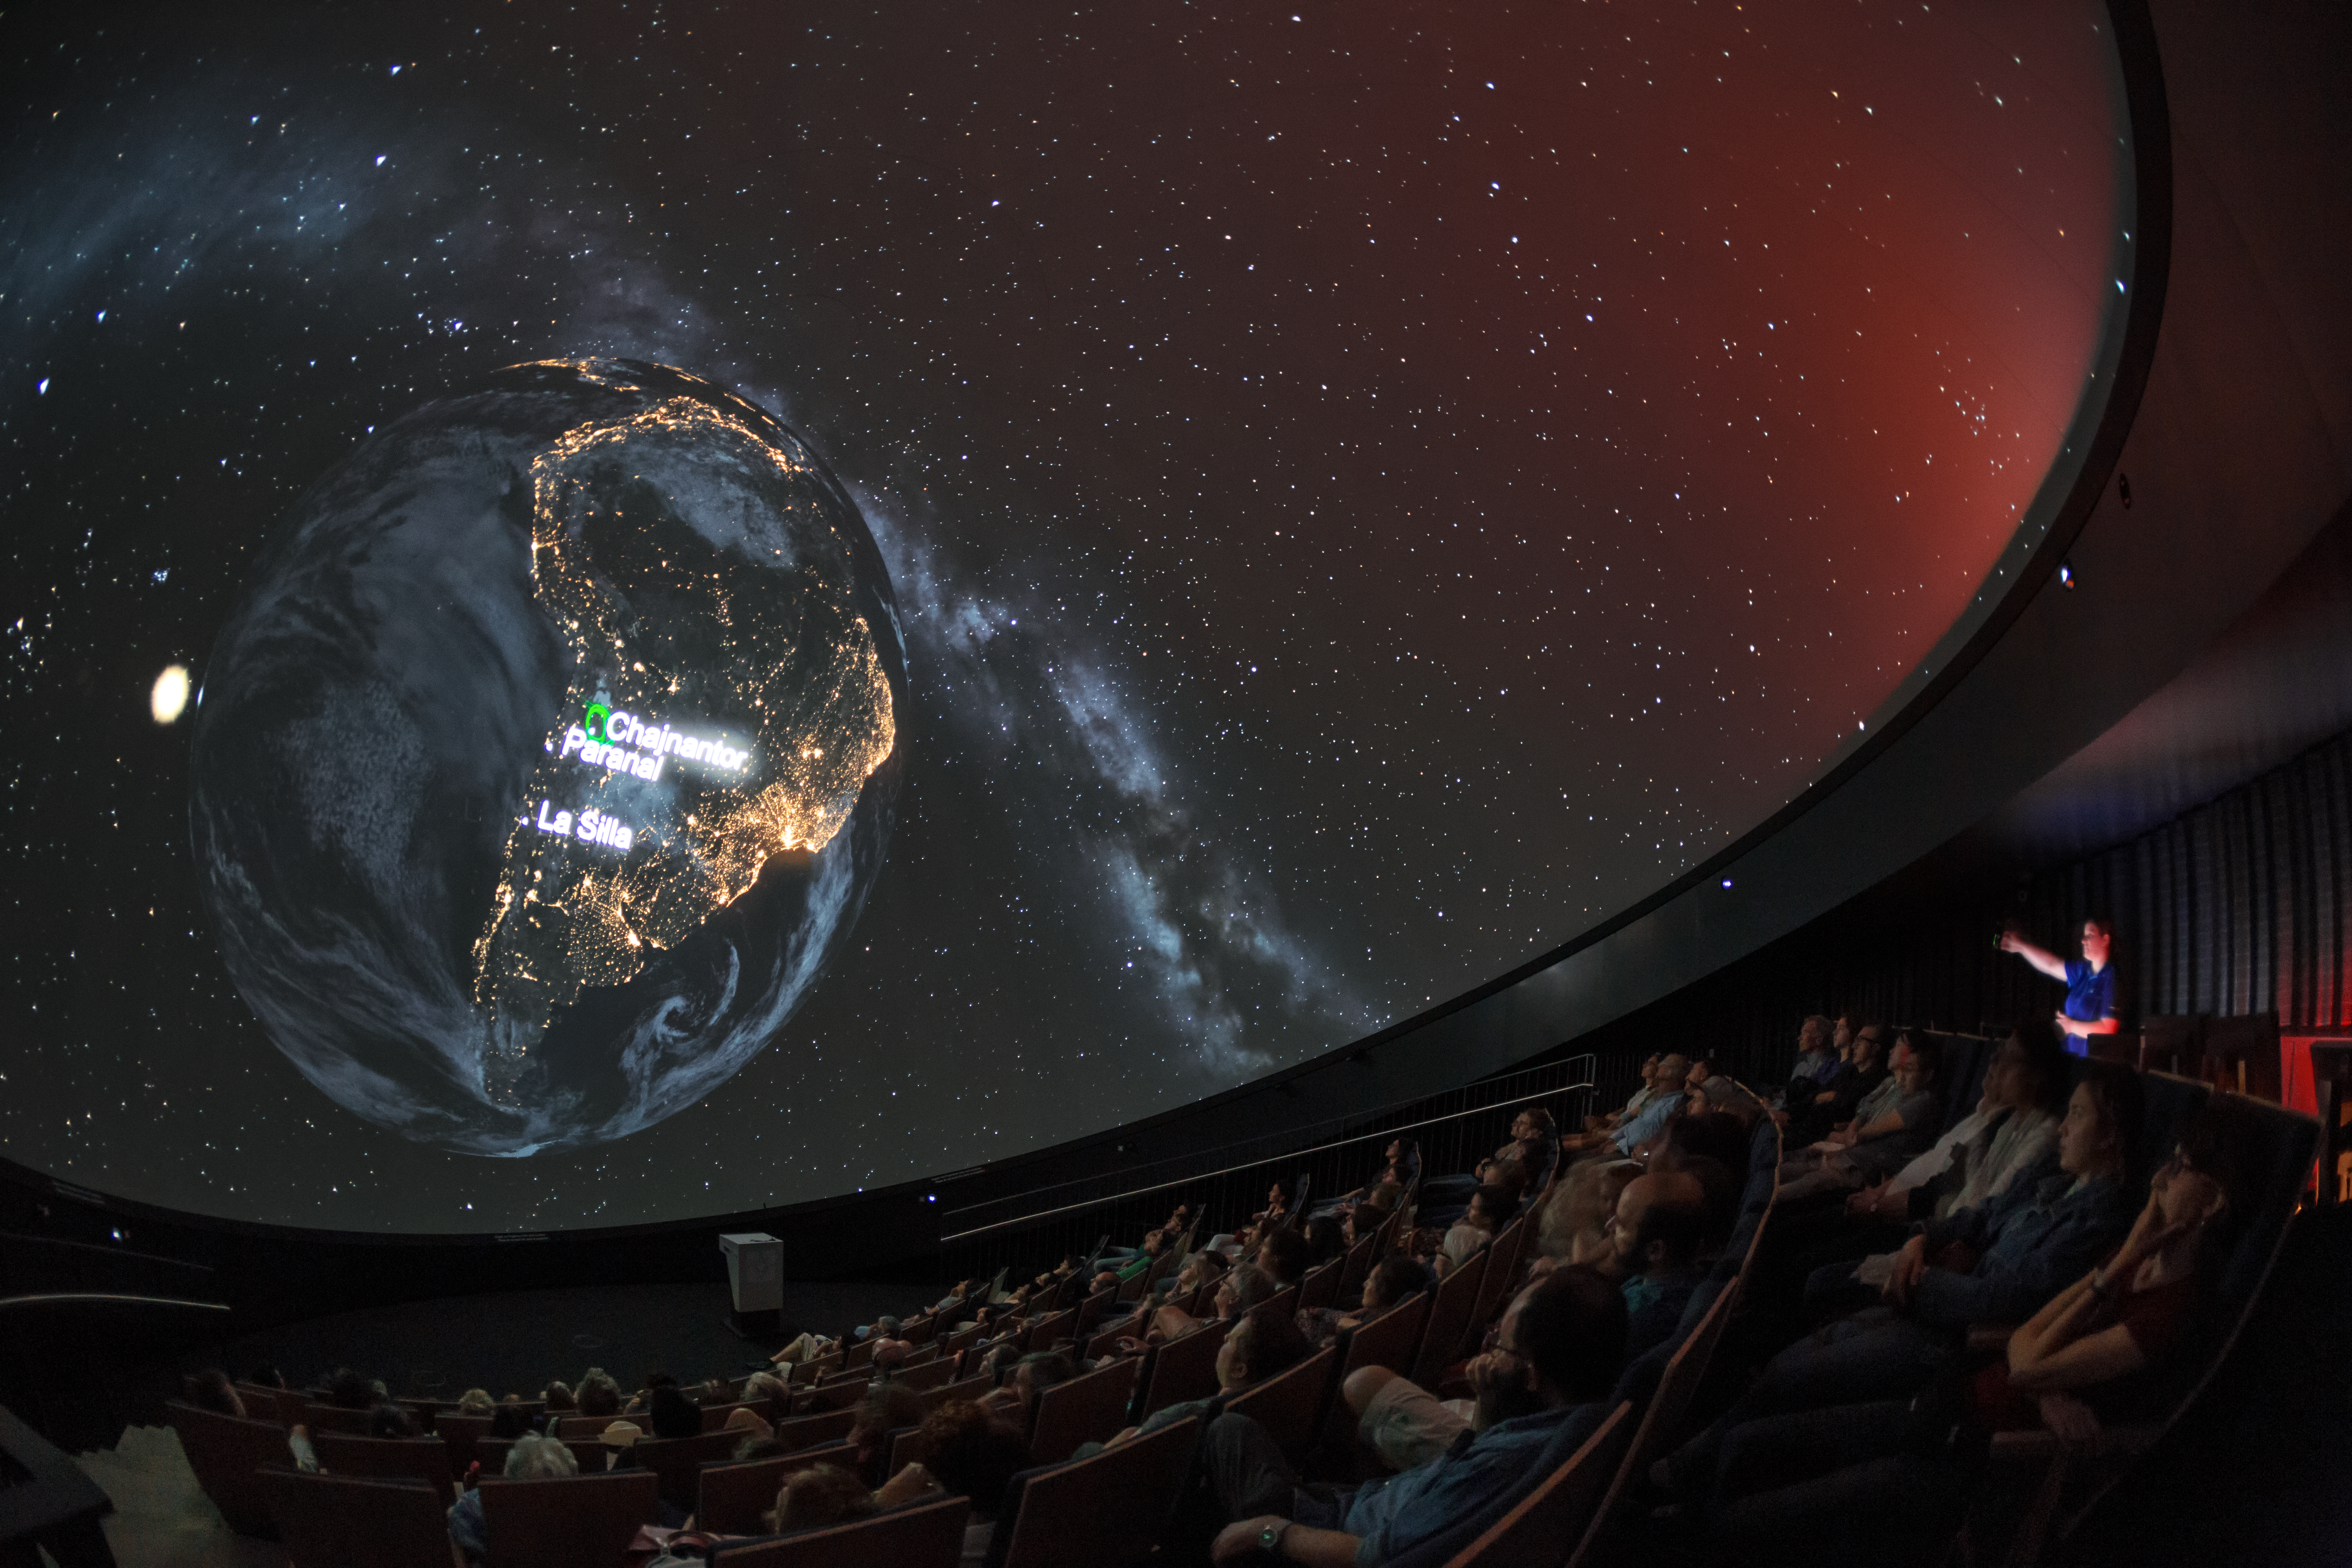

ESO sites at night

A view from inside the planetarium at the ESO Supernova Planetarium & Visitor Centre, which opened its doors to the public on Saturday 28 April 2018. The building is open five days a week and features planetarium screenings, tours and a permanent exhibition in both German and English. The 25-degree tilted planetarium dome does not just give the audience the sensation of watching the Universe, but of being immersed in it. In this image the loaction of ESO's telescopes are being displayed as they would look from above the Earth at night.

Credit: ESO/P. Horálek